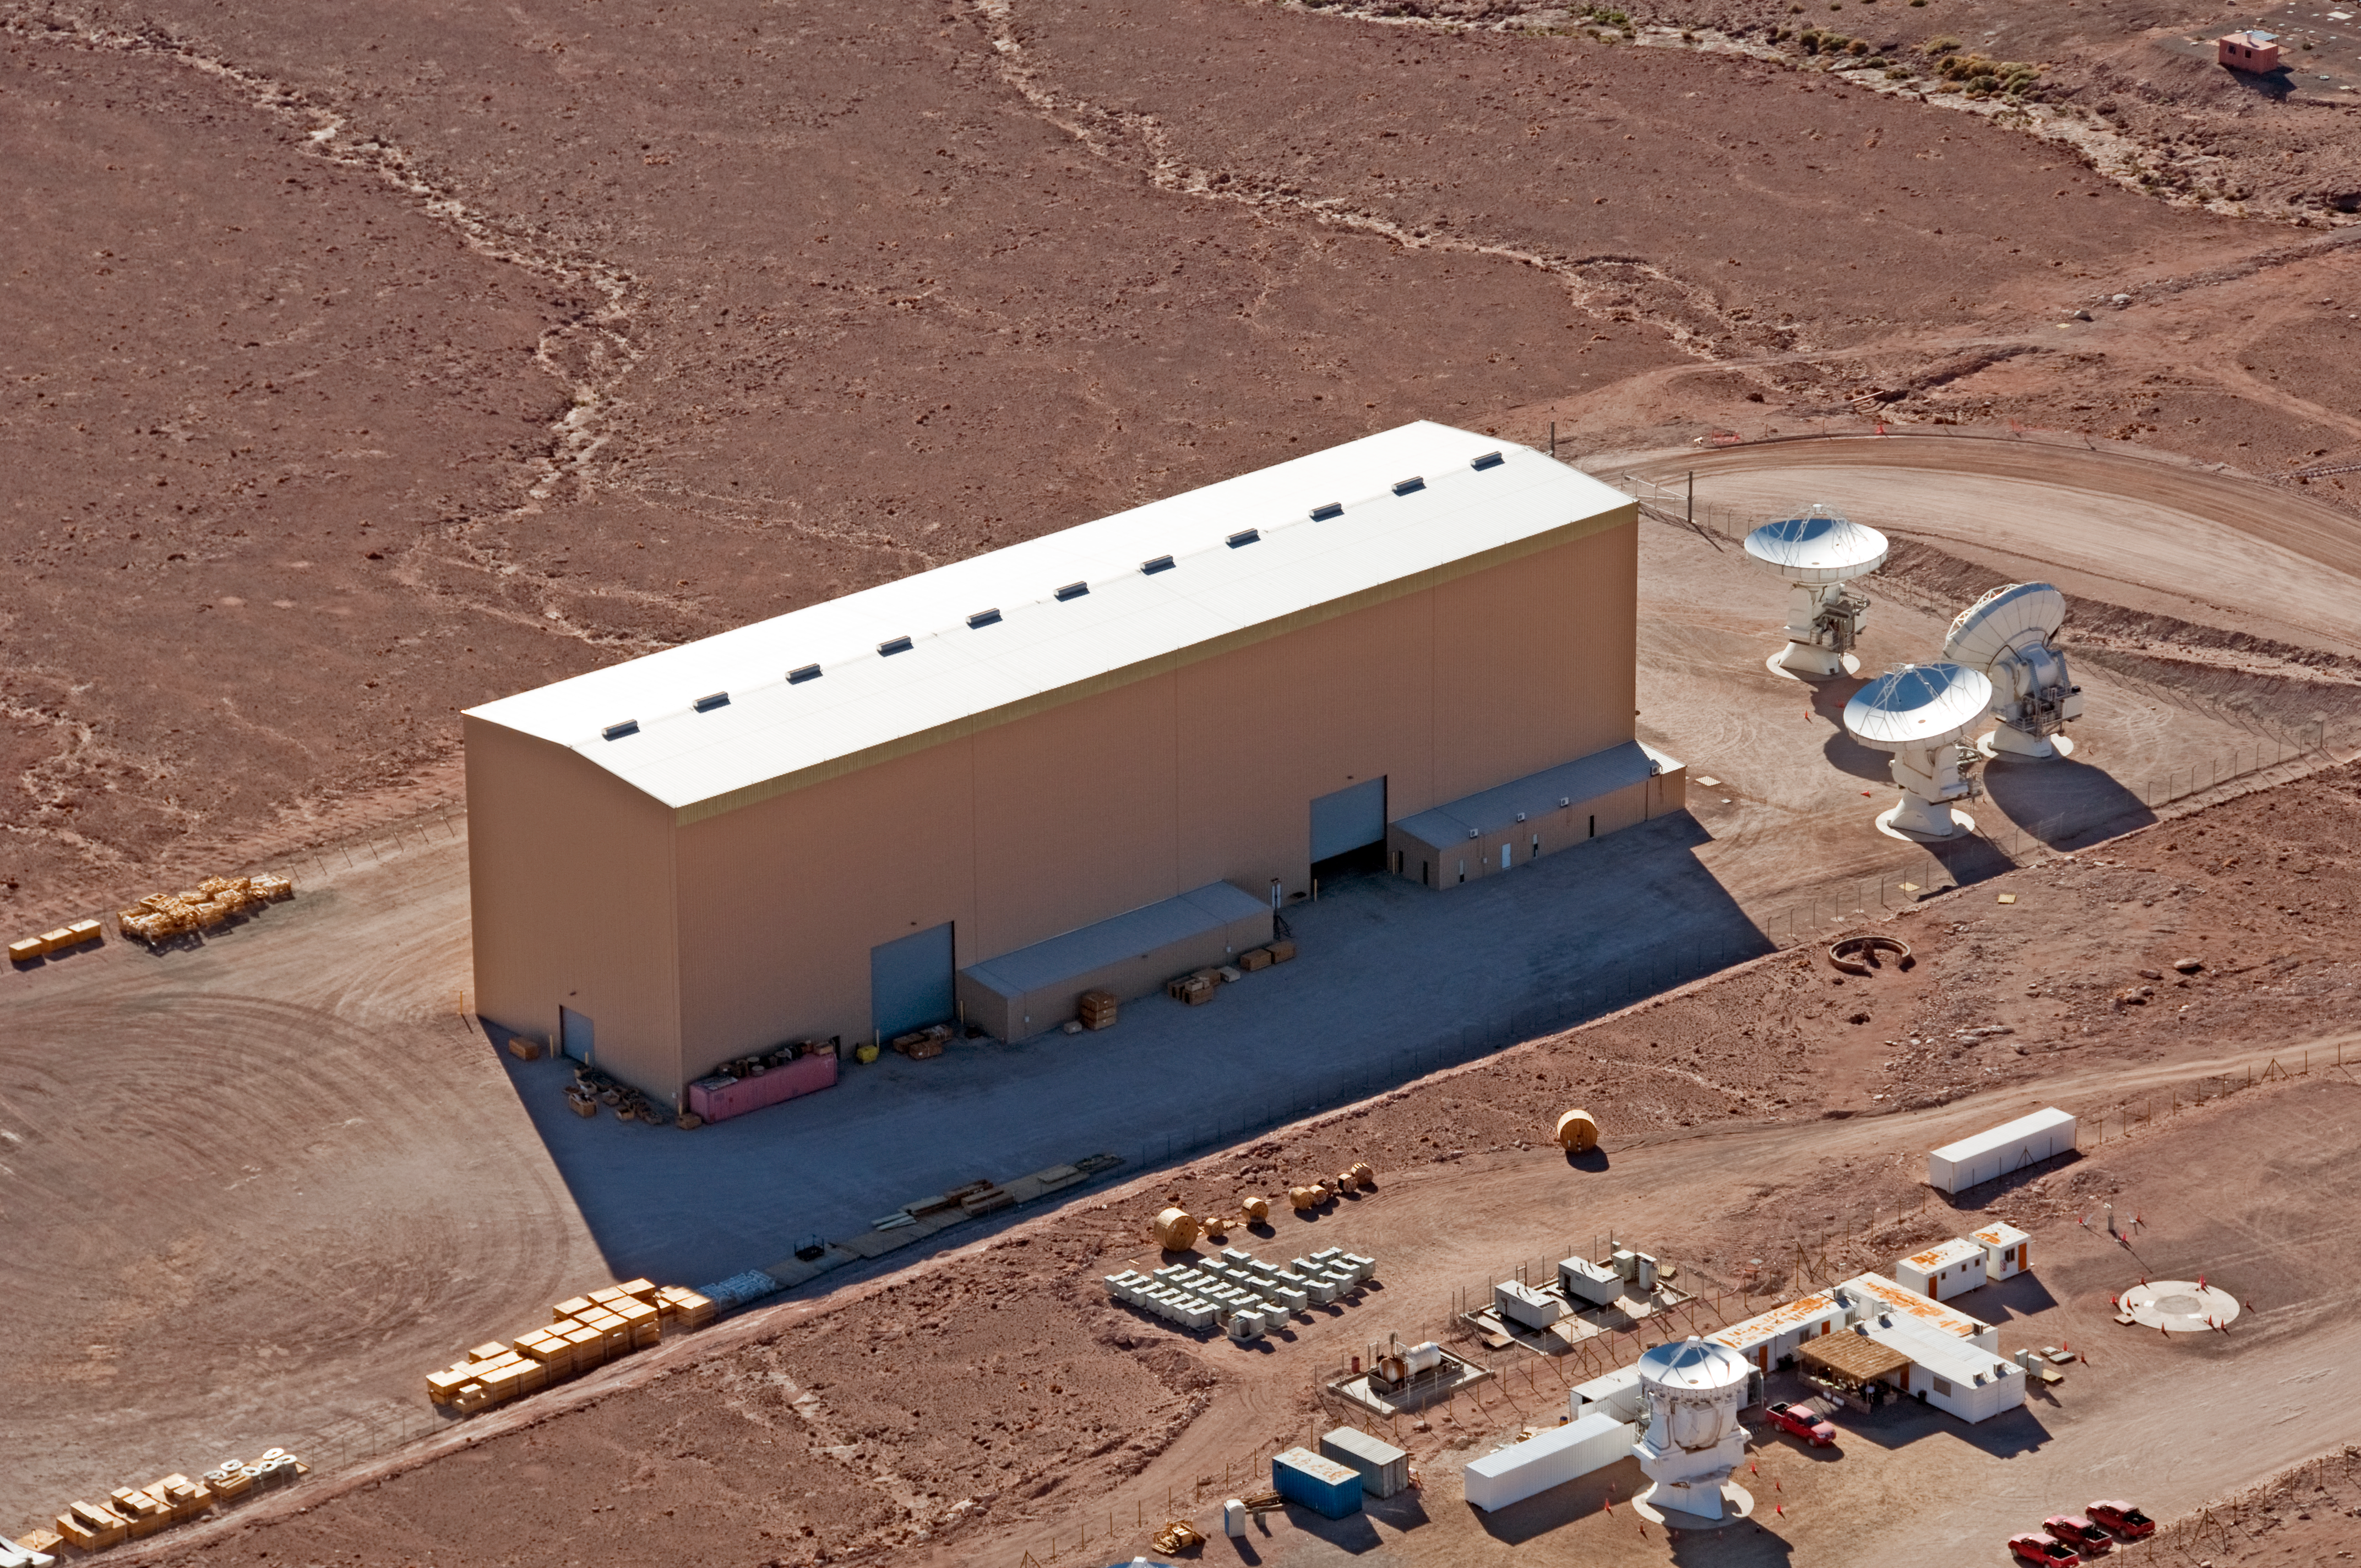

The North American antenna integration facility

The North American ALMA antenna integration facility, where antennas are assembled and tested before being delivered to the ALMA observatory. This integration facility is part of the ALMA Operations Support Facility (OSF), located at 2900 metres altitude on the road to Chajnantor. The image was taken on 24 March 2011.

Credit: ALMA (ESO/NAOJ/NRAO), W. Garnier (ALMA). Acknowledgment: General Dynamics C4 Systems